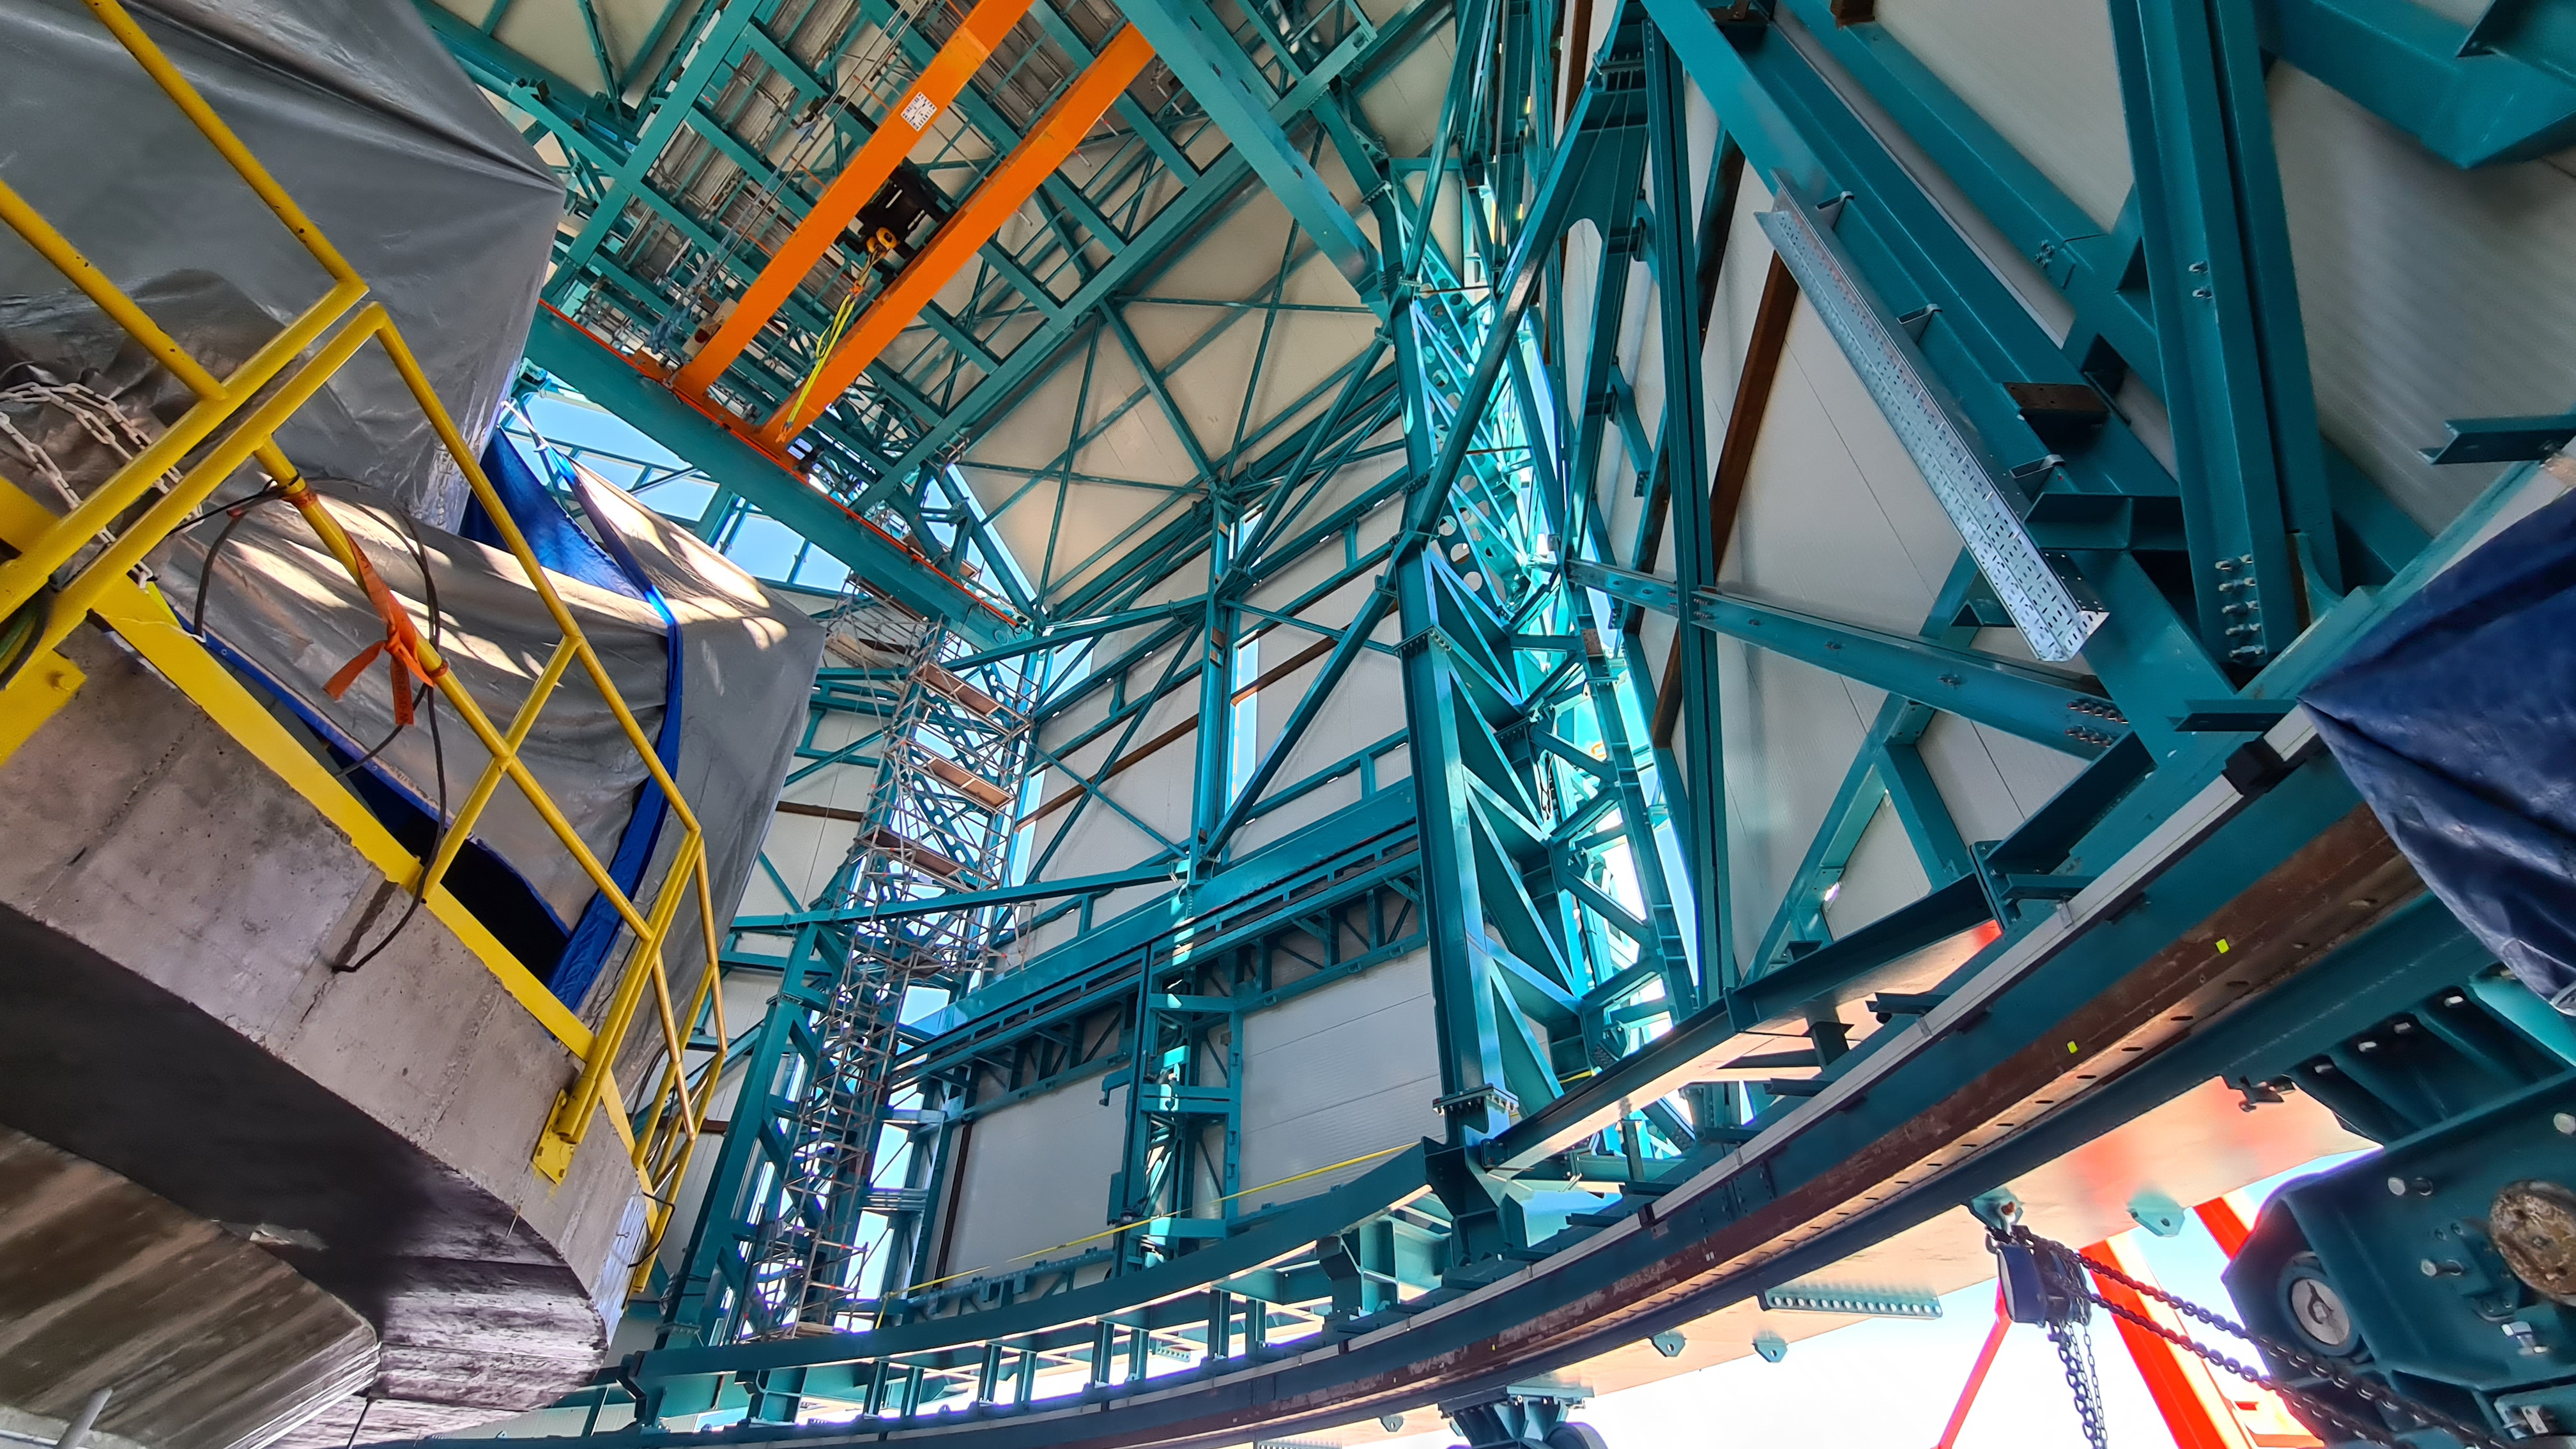

Summit Inspection #2

The second inspection of the facilities and equipment on Cerro Pachón took place on April 14th—these inspections will occur on a regular basis until work can resume on the summit. Minor maintenance tasks included re-inflating the airbag cushions for the Primary/Tertiary Mirror (M1M3), applying protective grease and oil the Dome track and bogies, and adjusting jacks that hold in place heavy elements of the partially assembled Telescope Mount Assembly (TMA).

Credit: Rubin Observatory/NSF/AURA